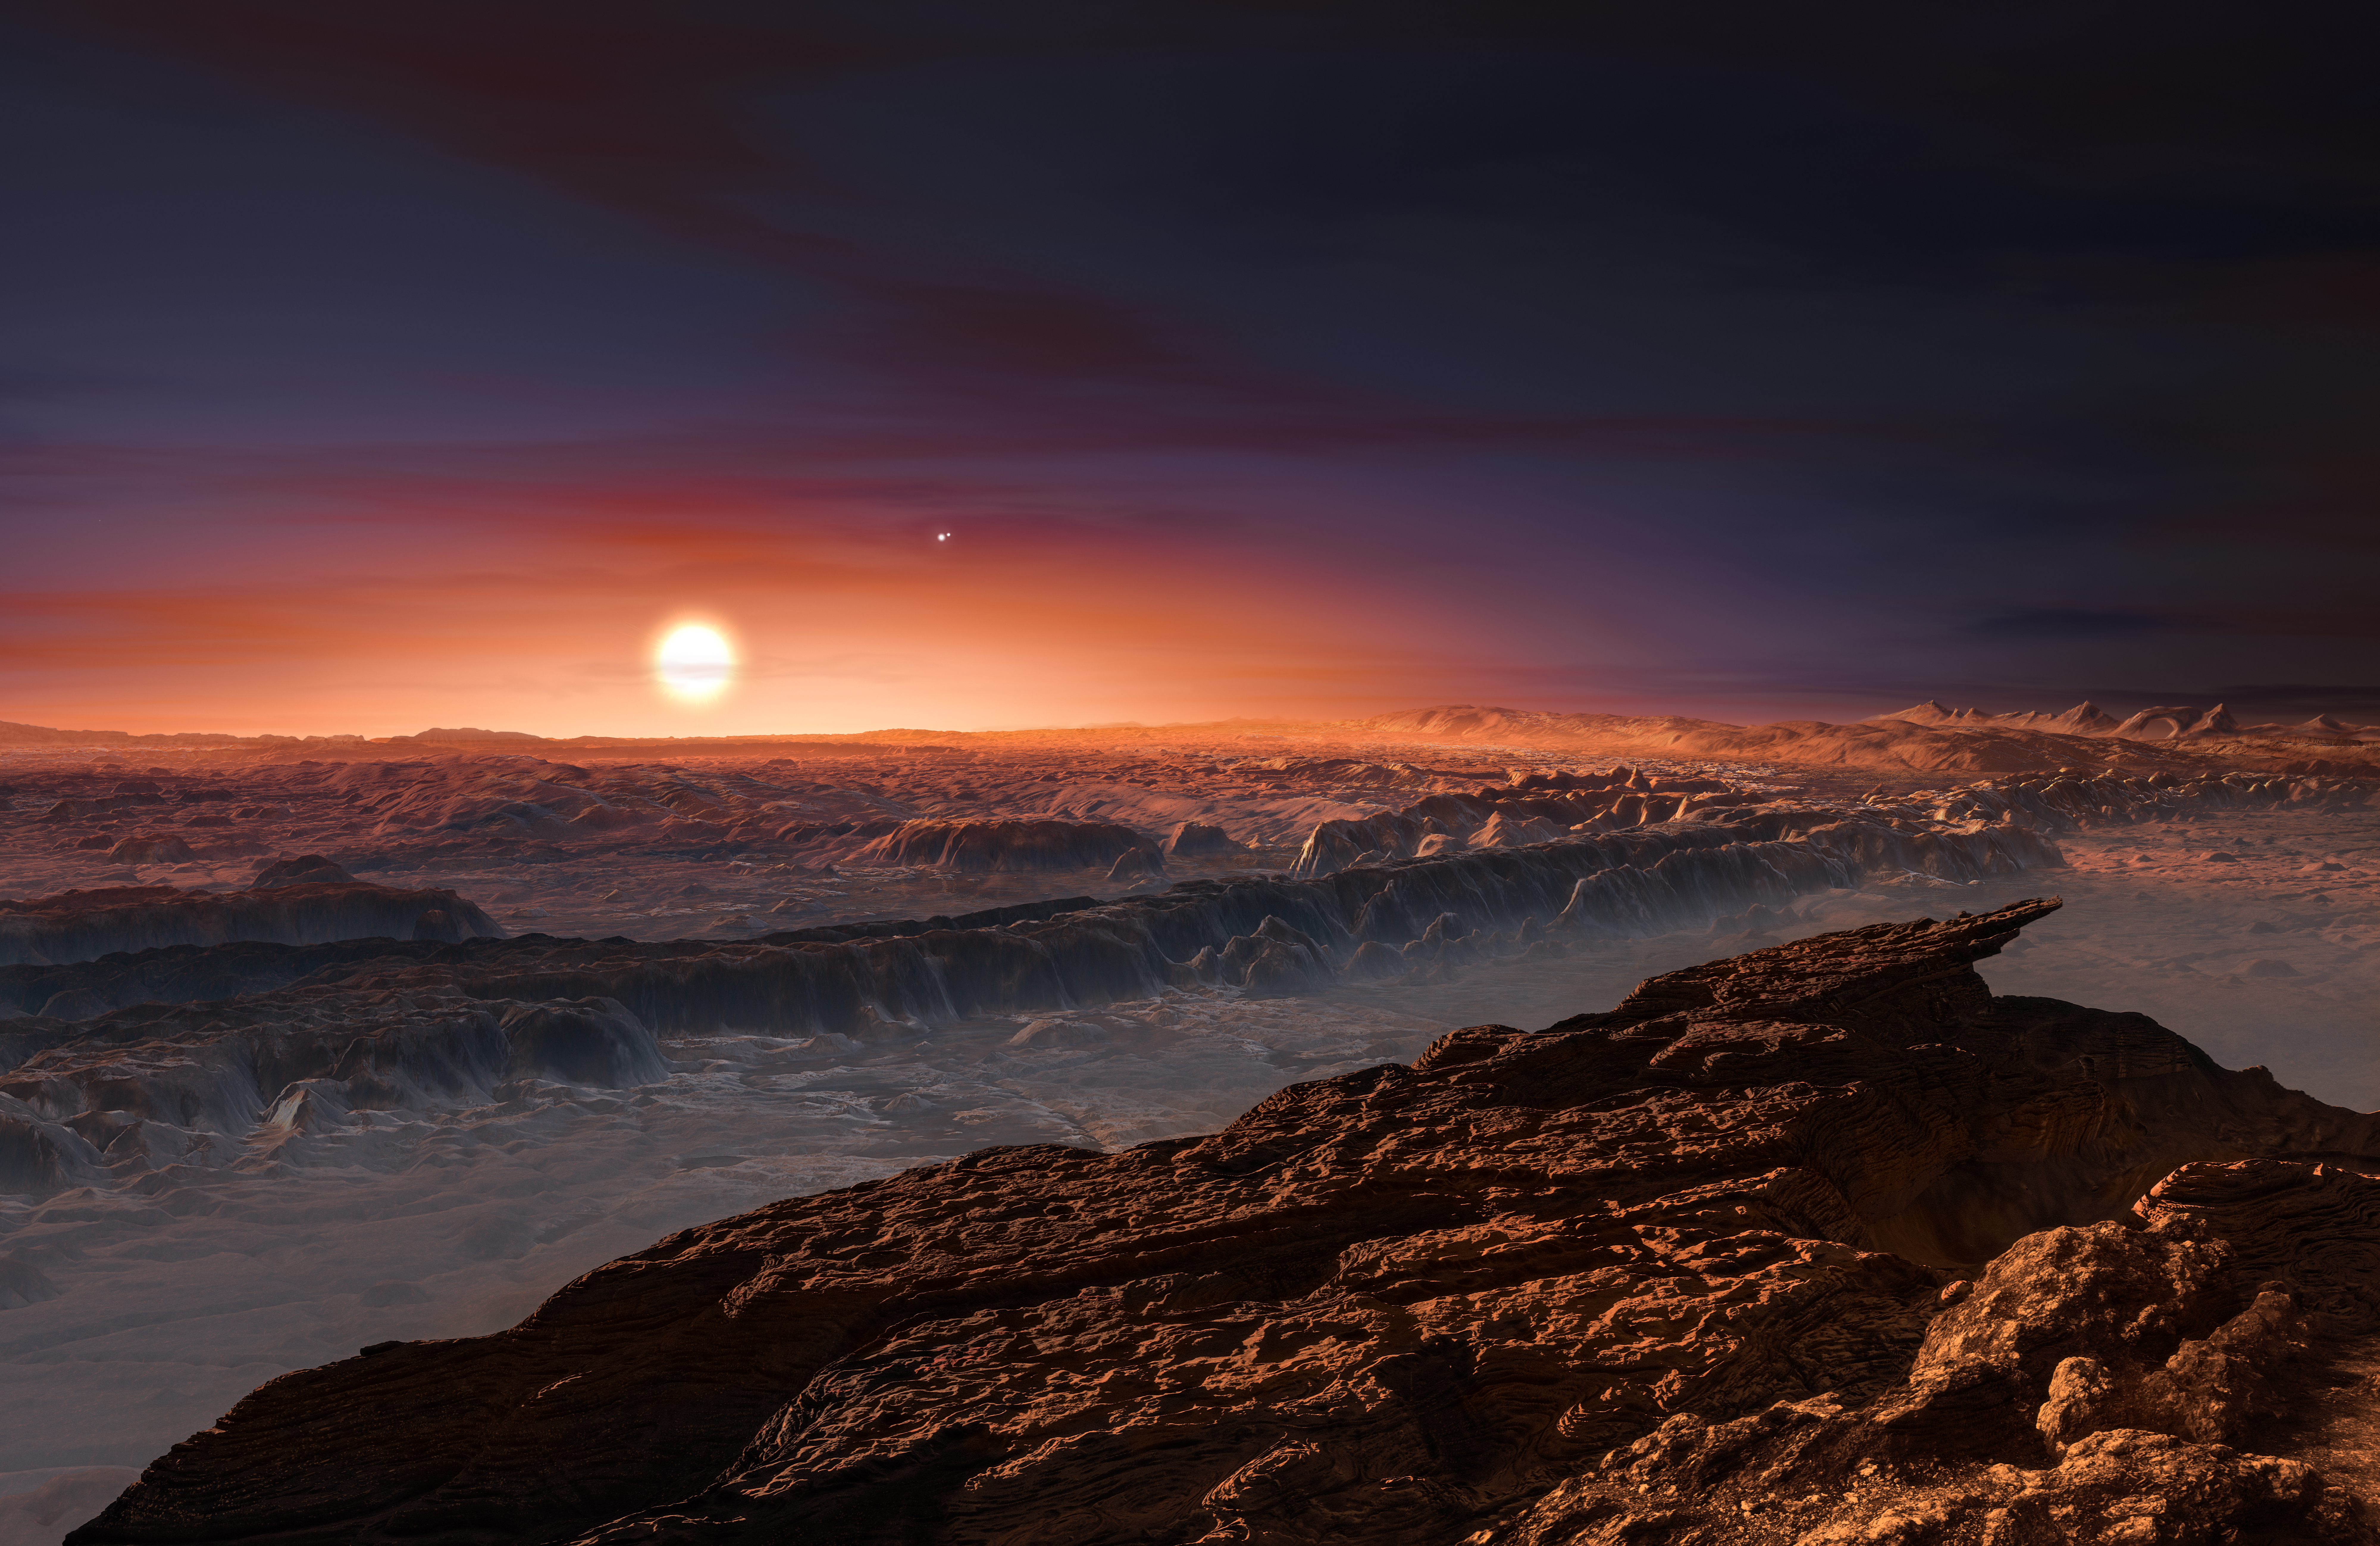

Artist's impression of the planet orbiting Proxima Centauri

This artist’s impression shows a view of the surface of the planet Proxima b orbiting the red dwarf star Proxima Centauri, the closest star to the Solar System. The double star Alpha Centauri AB also appears in the image to the upper-right of Proxima itself. Proxima b is a little more massive than the Earth and orbits in the habitable zone around Proxima Centauri, where the temperature is suitable for liquid water to exist on its surface.

Credit: ESO/M. Kornmesser